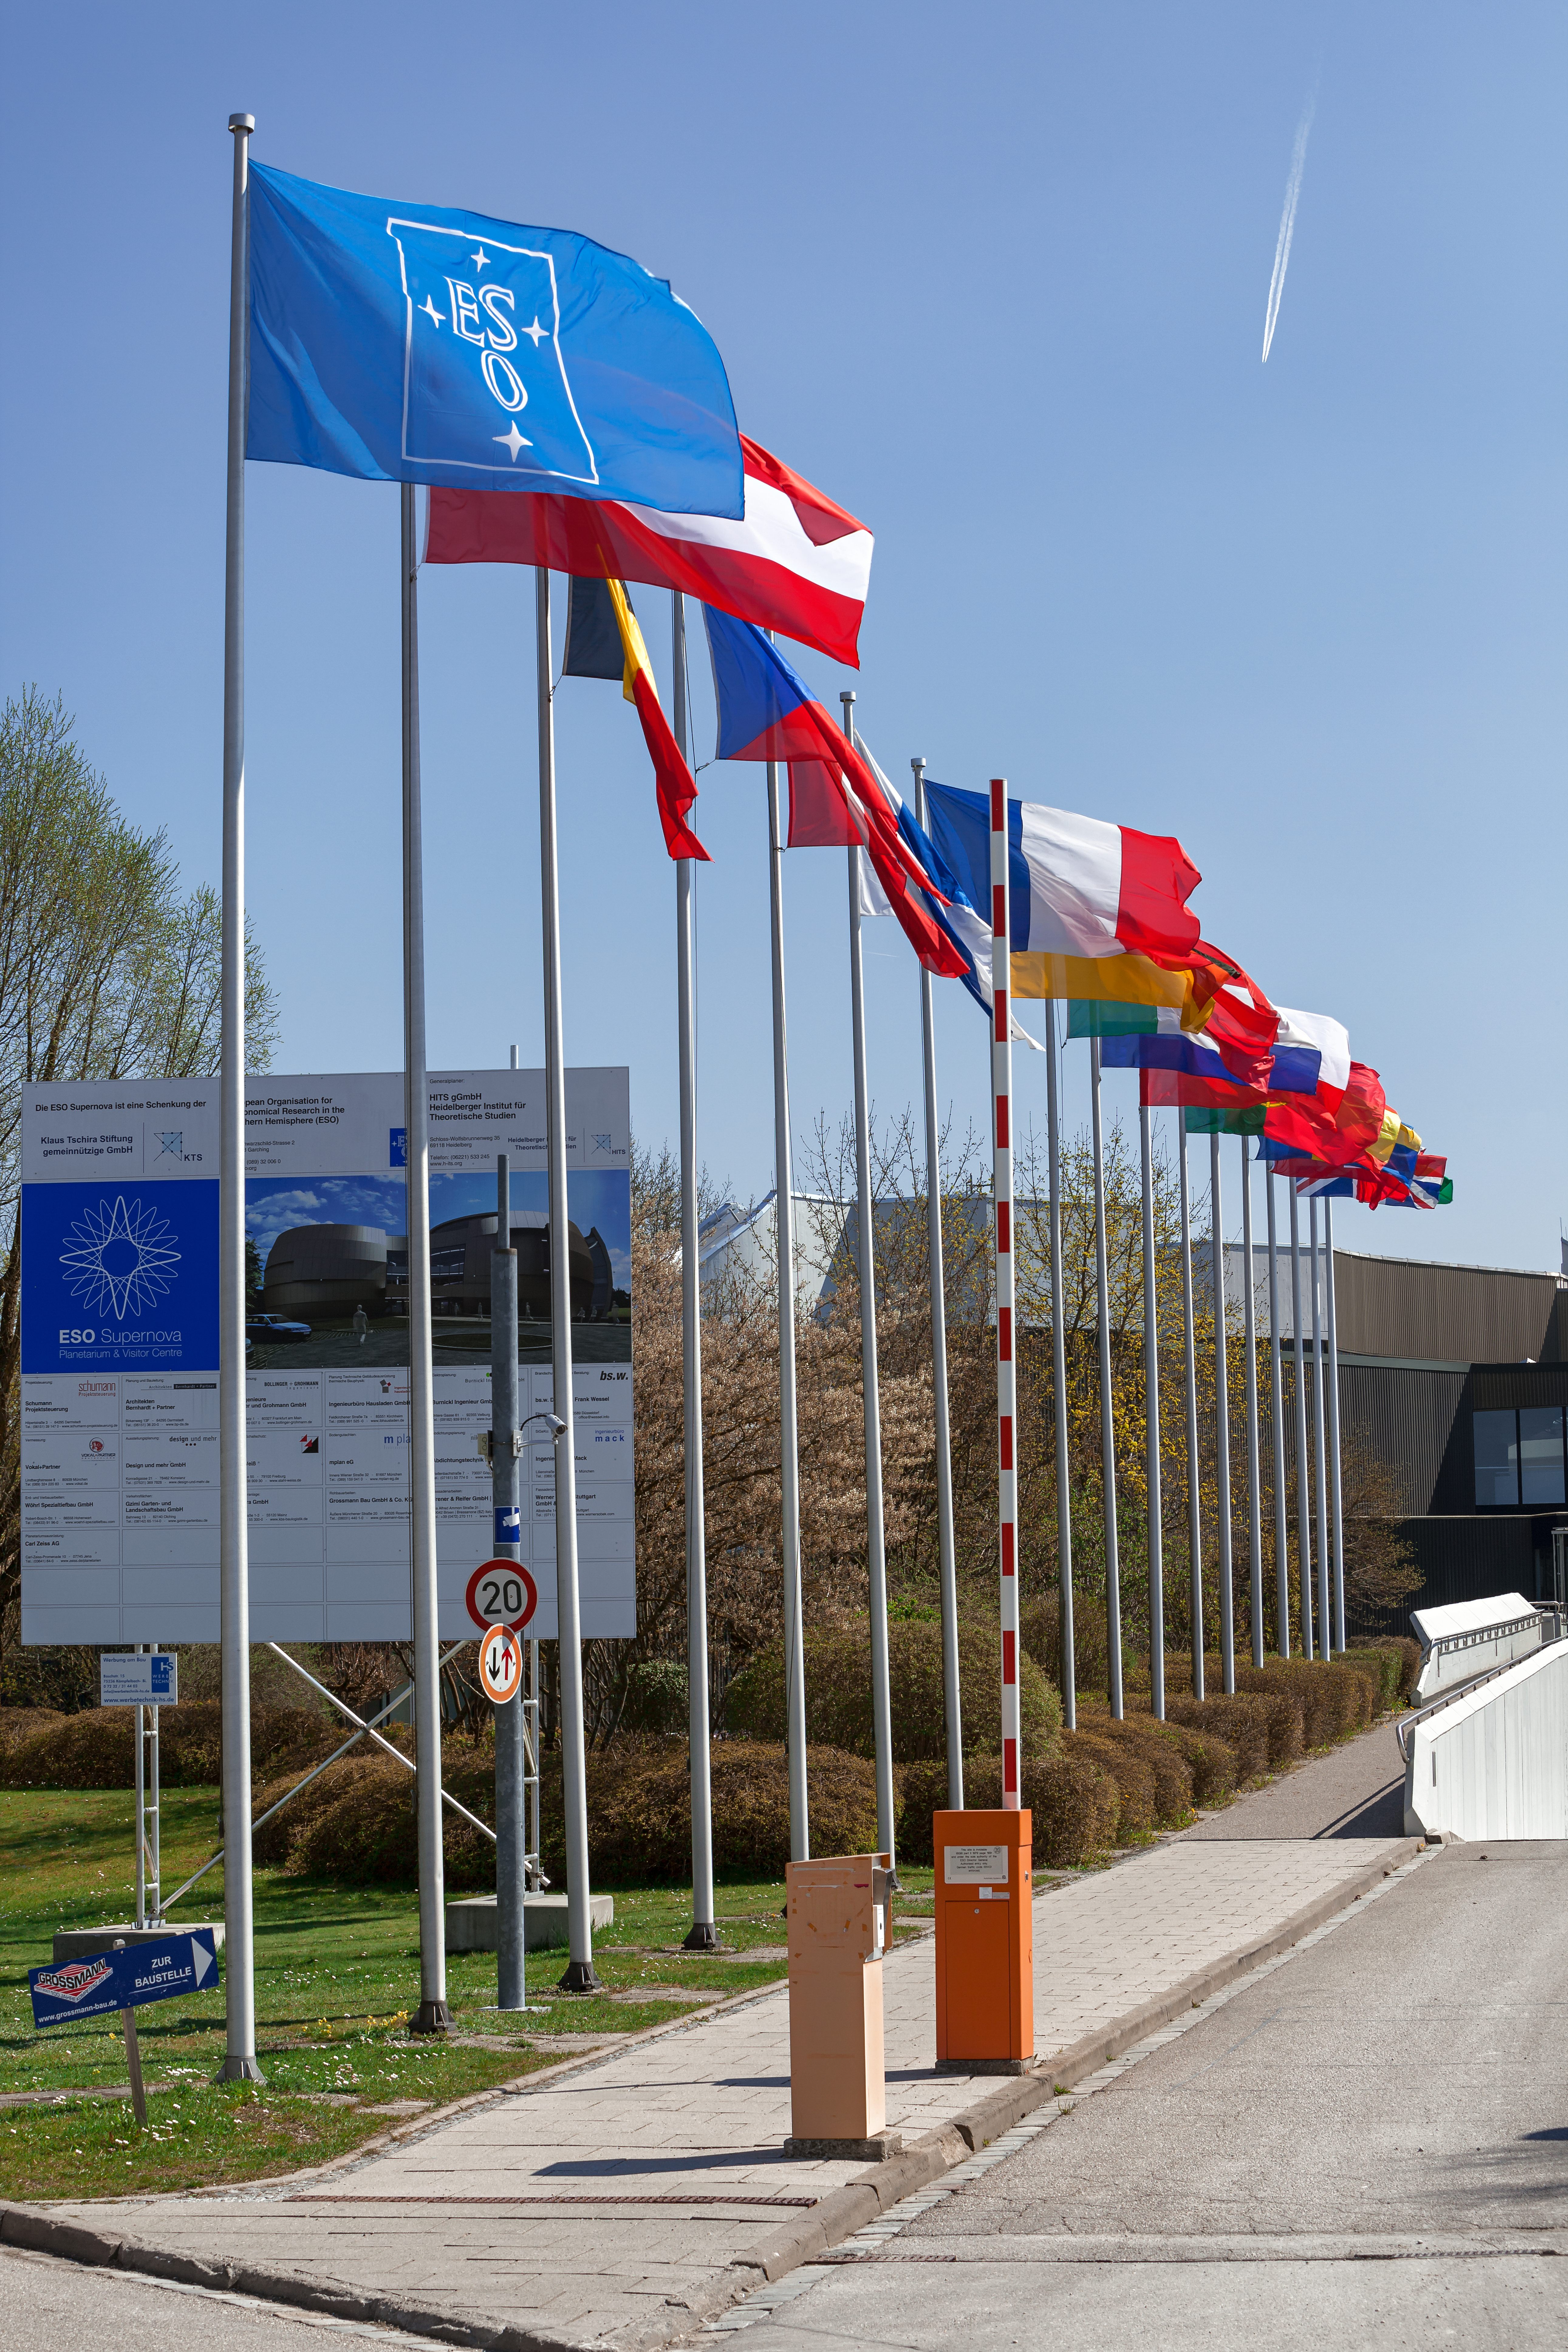

ESO Member States' flags

The flags of all the ESO Member States flying outside ESO's Headquarters in Garching, near Munich.

Credit: ESO